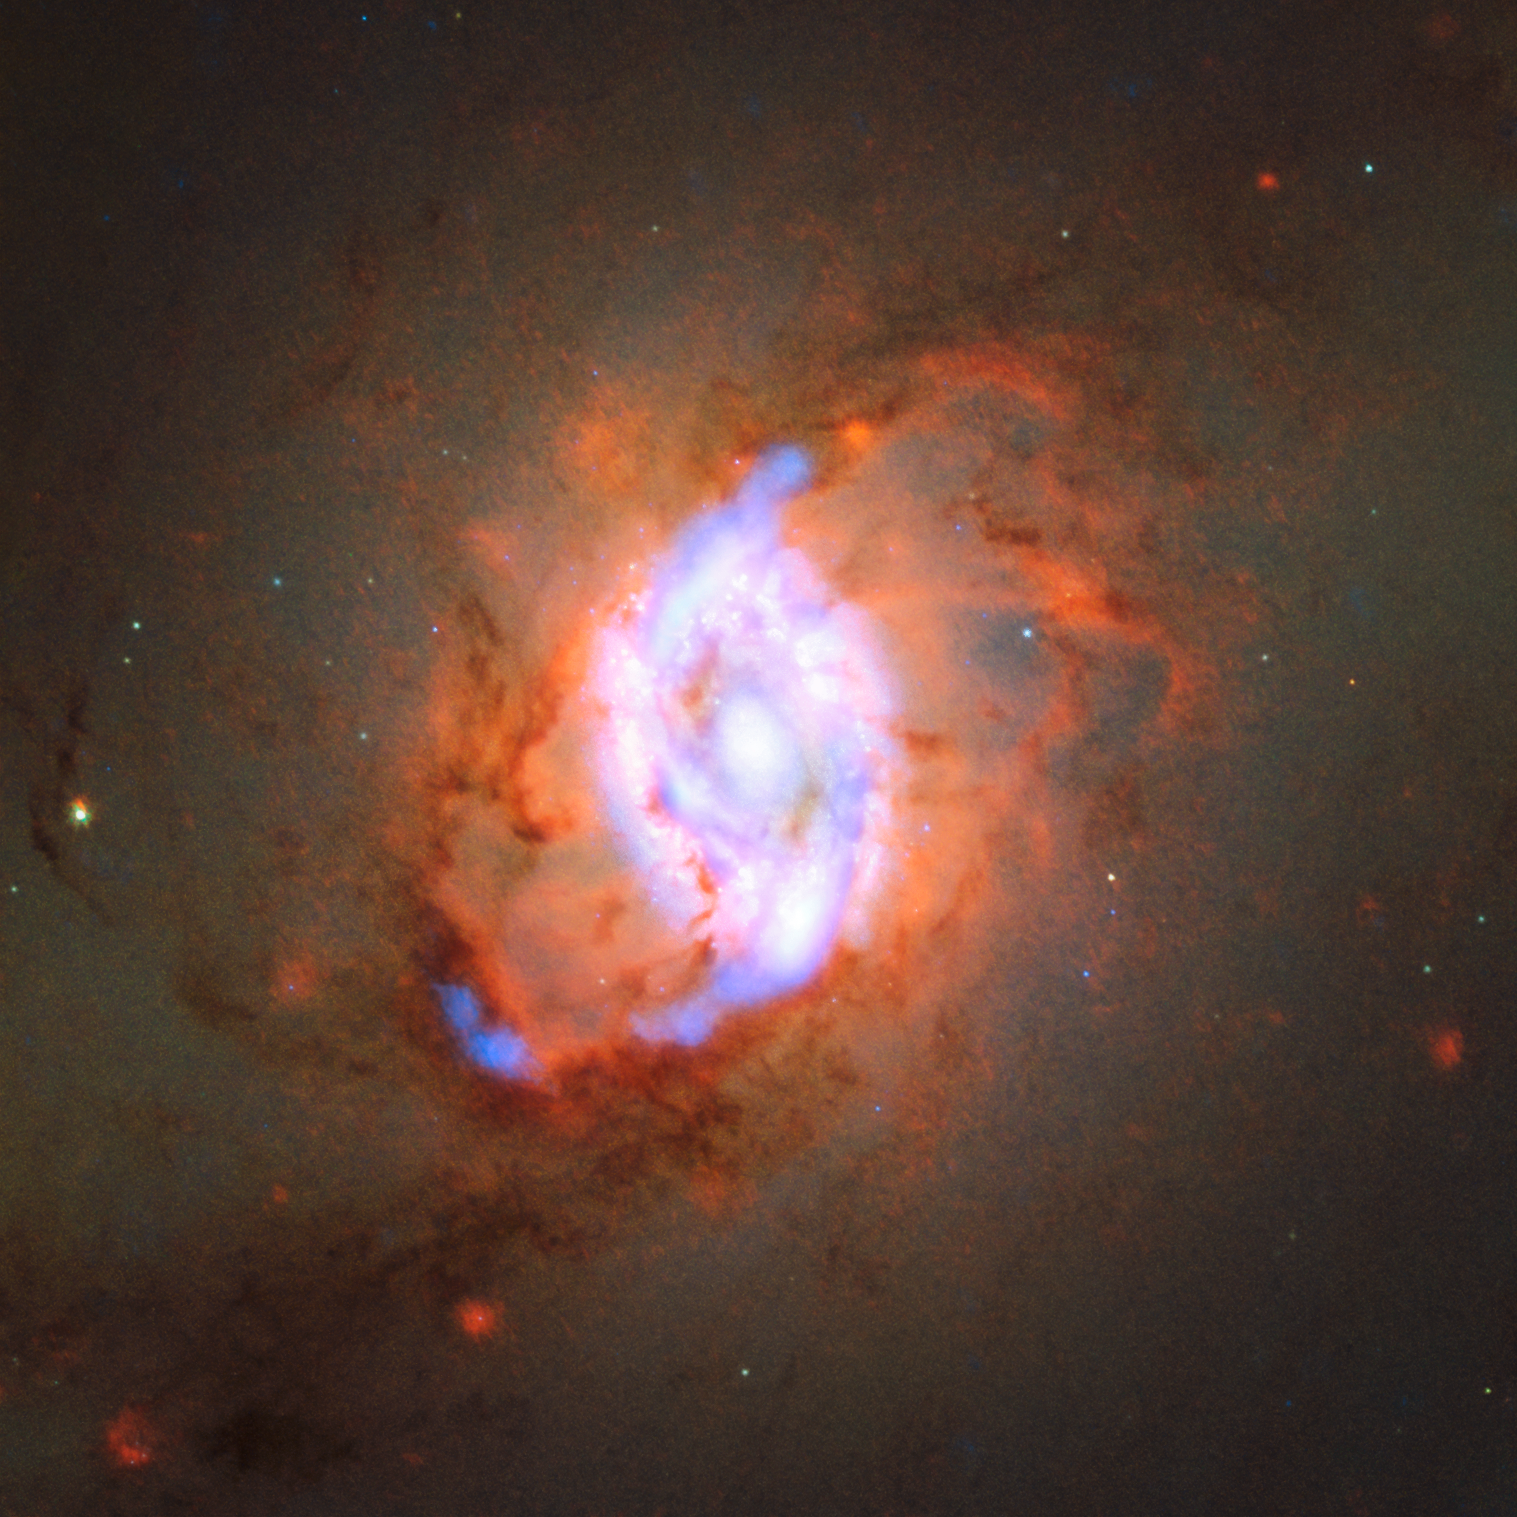

Caught in the act

NGC 3351, also known as Messier 95, was first discovered in 1781 by Pierre Méchain, a French astronomer and surveyor who worked alongside Charles Messier. NGC 3351 is a type of galaxy known as a barred spiral galaxy and it is located in the constellation of Leo (The Lion).

New observations of this object have shown stellar feedback in action. Stellar feedback is the process of redistributing energy into the interstellar medium (the space in between the stars) within star-forming galaxies. In this particular galaxy, star formation is occurring in the ring surrounding the galaxy nucleus at such a violent rate that massive bubbles of hot gas can actually be seen being ejected. This ejected gas can then contribute (both positively and negatively) to ongoing star formation within the galaxy.

The data for this observation were taken with ALMA, the NASA/ESA Hubble Space Telescope and the Very Large Telescope, showing once again that scientific collaboration across multiple facilities can produce some wonderful results.

Credit: ESO/ R. Leaman/ D. Gadotti/ K. Sandstrom/ D. Calzetti